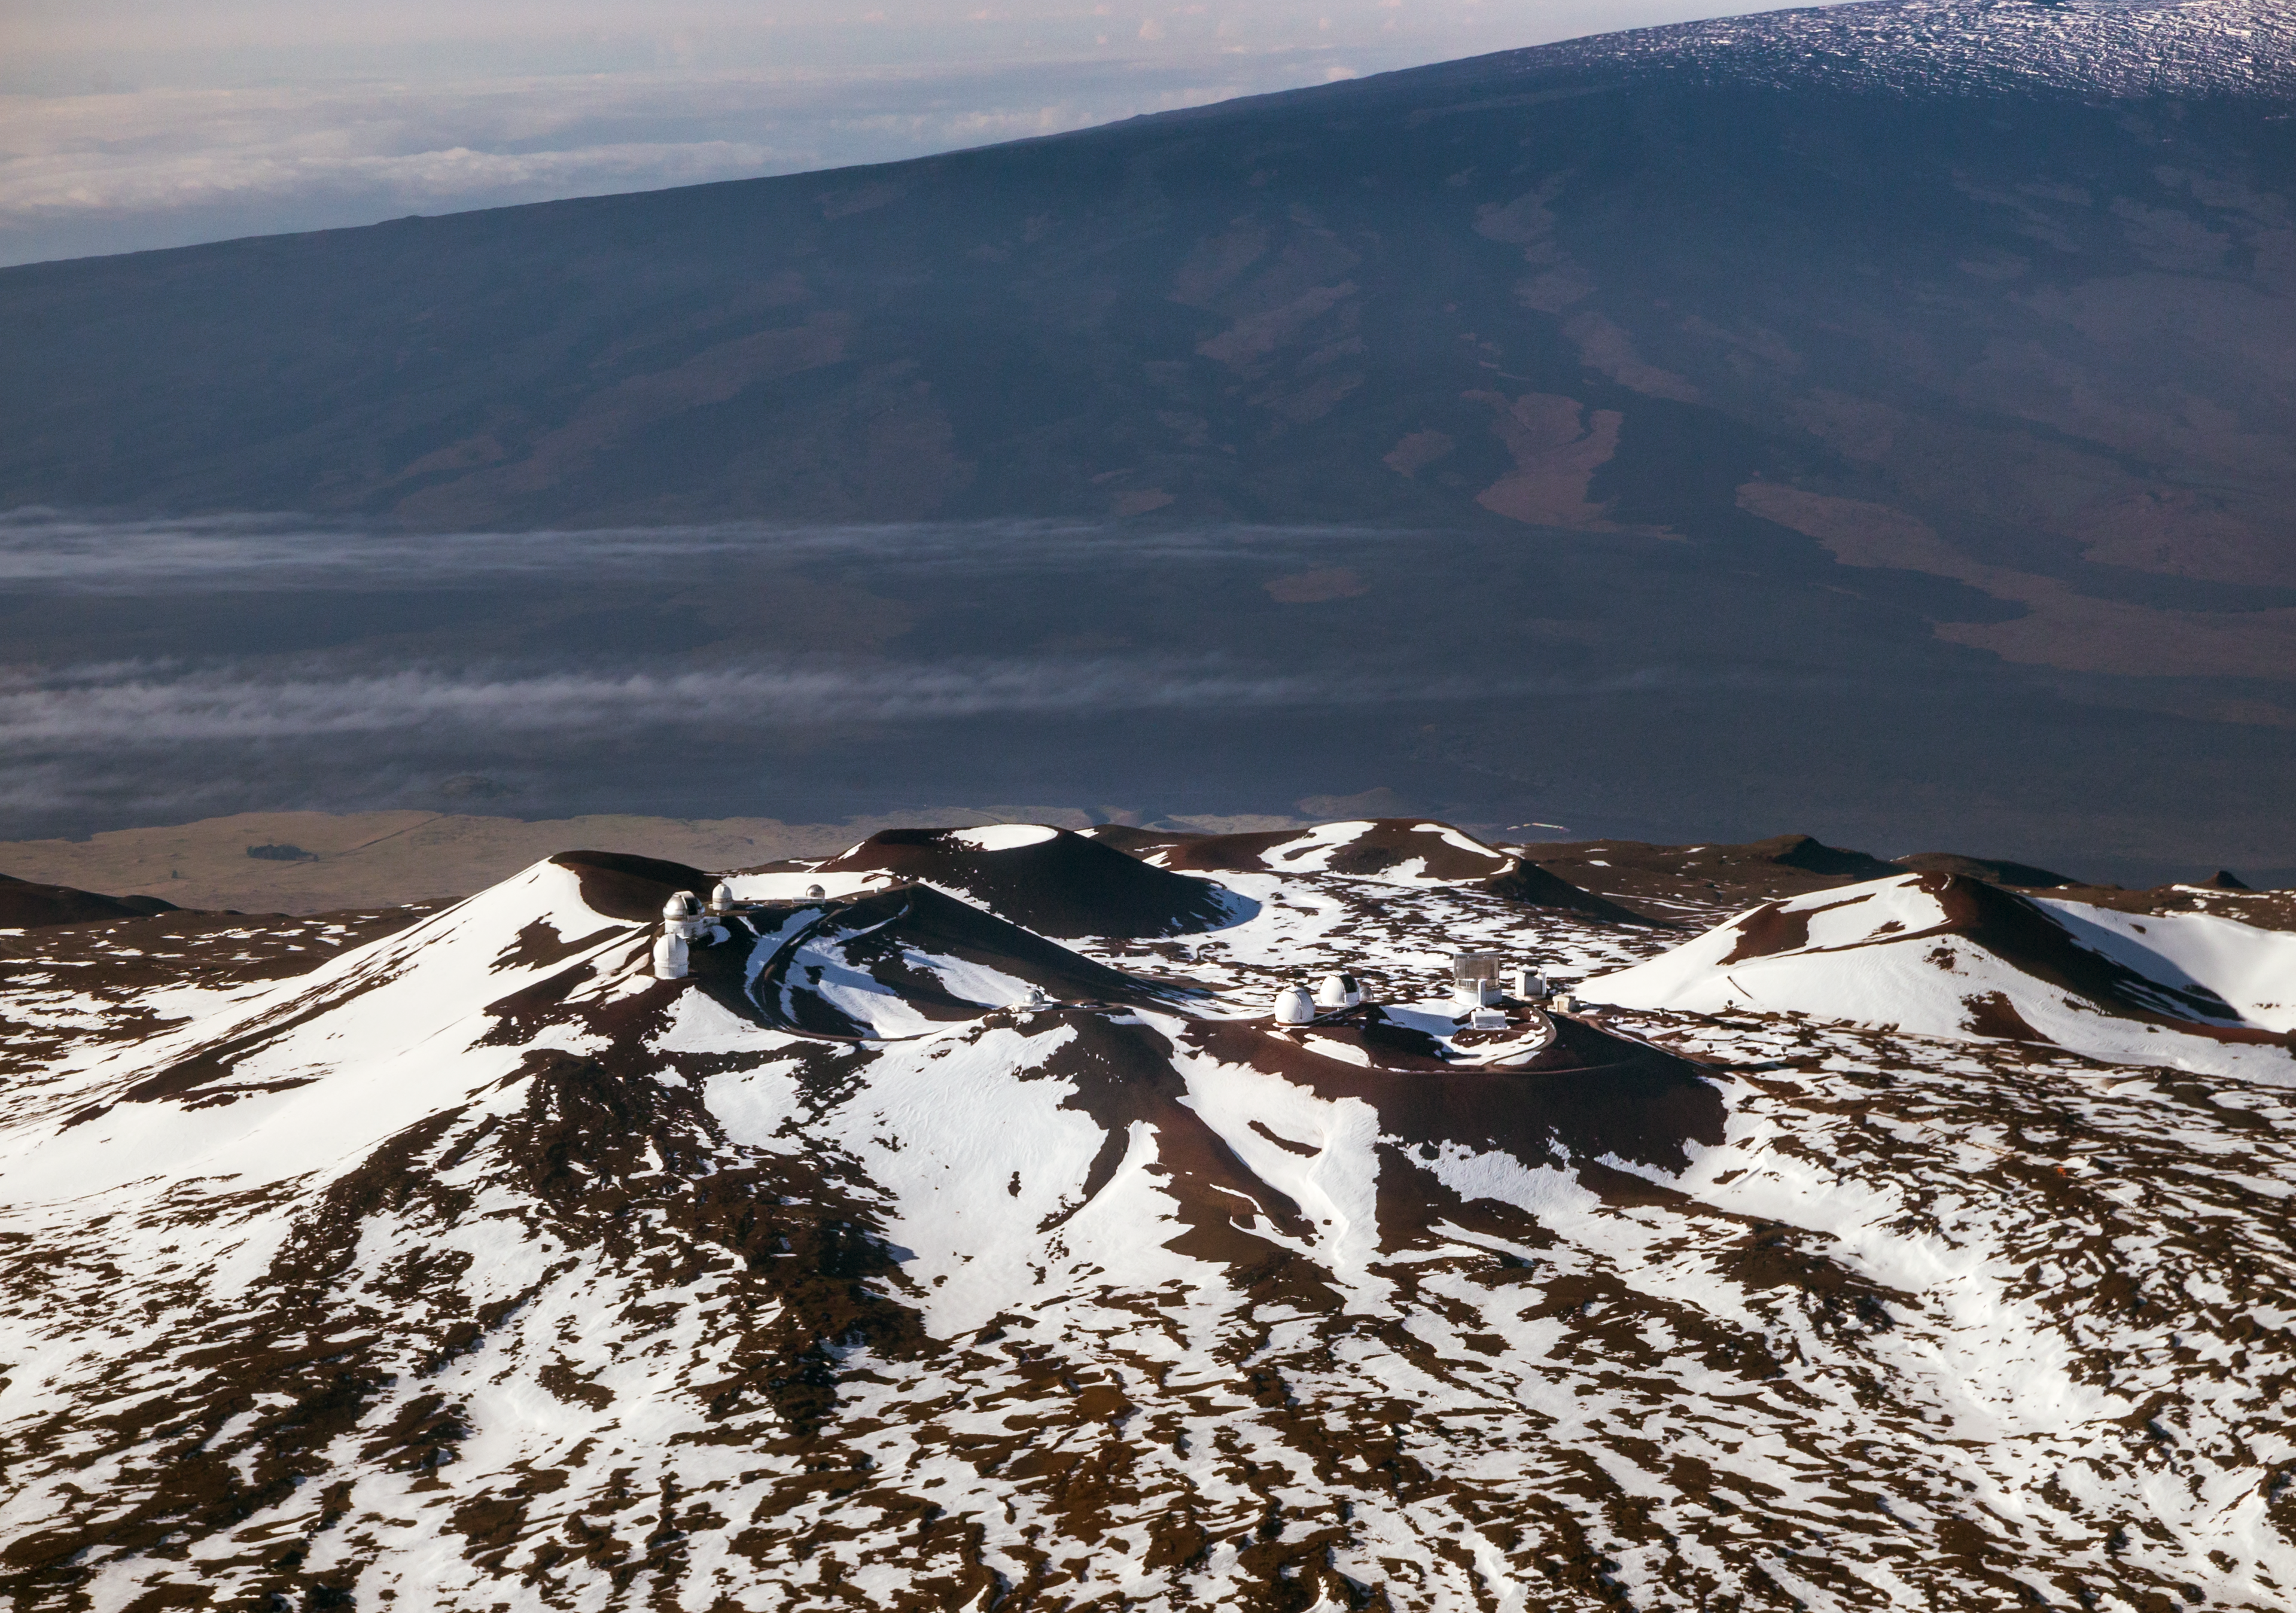

Maunakea summit area - aerial

Aerial view of the Maunakea Observatories near the summit of Maunakea.

Credit: International Gemini Observatory/NSF NOIRLab/AURA/J. Pollard